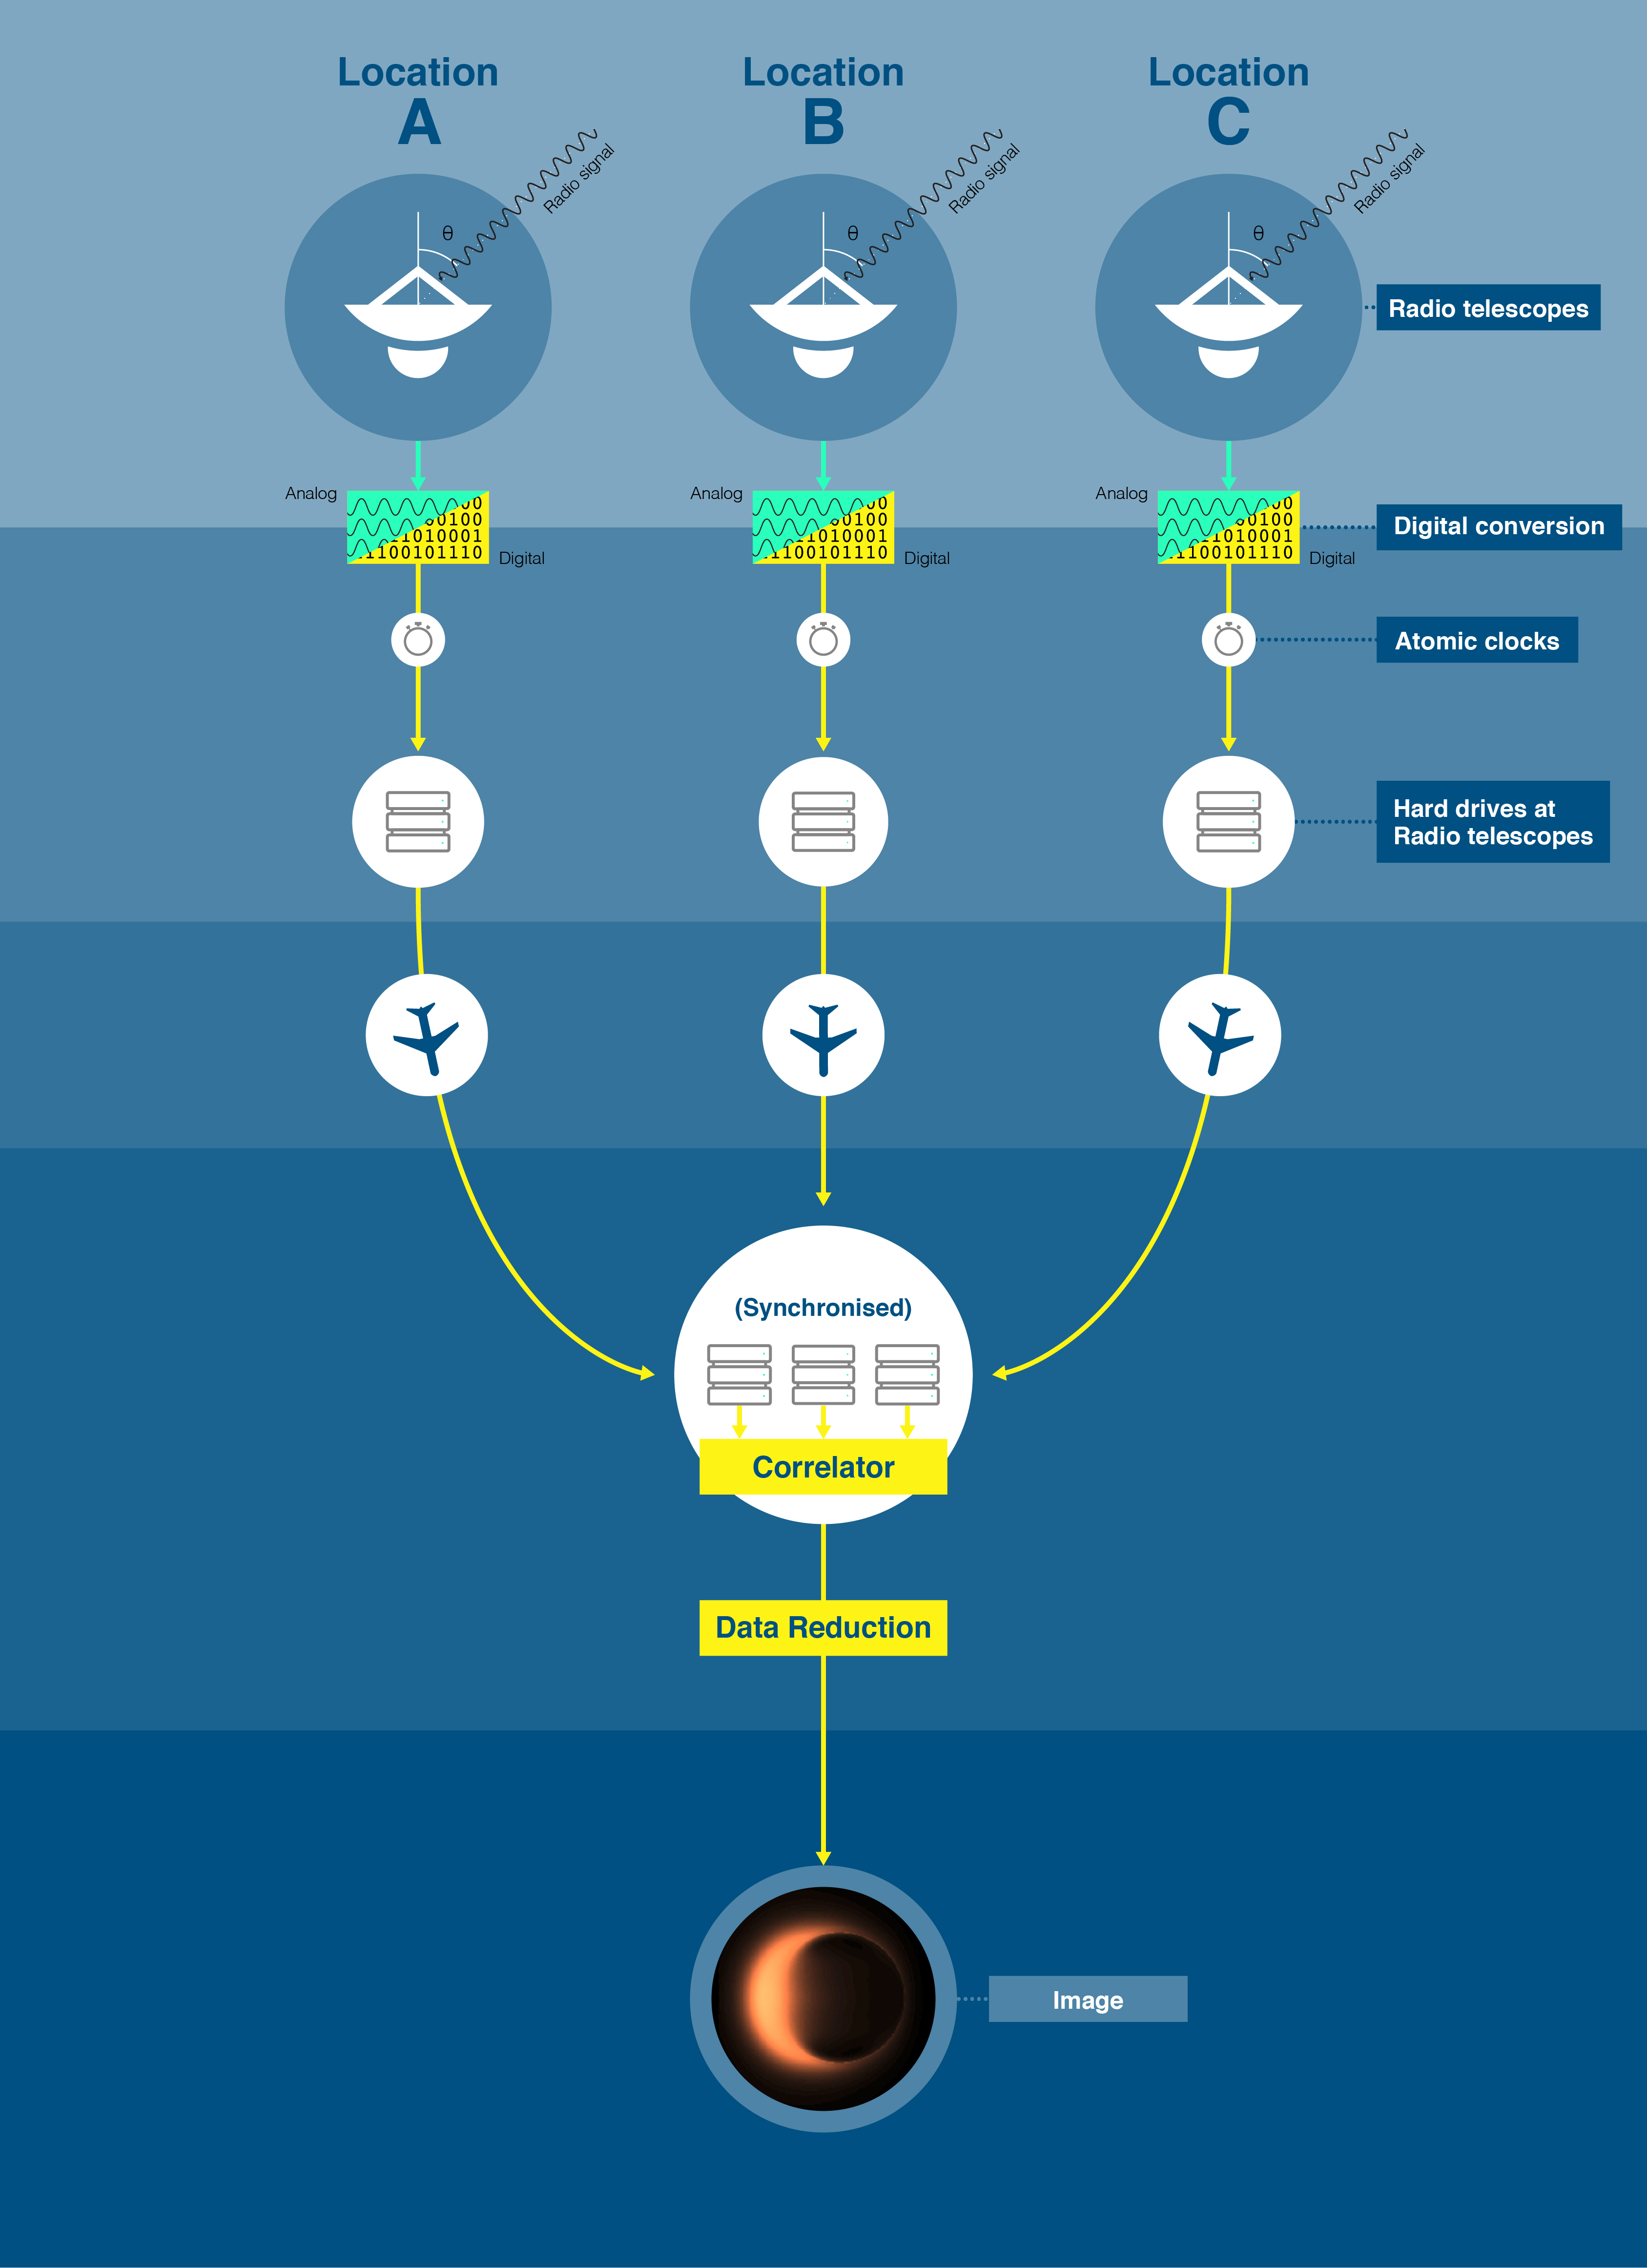

A schematic diagram of the VLBI mechanism

Each antenna, spread out over vast distances, has an extremely precise atomic clock. Analogue signals collected by the antenna are converted to digital signals and stored on hard drives together with the time signals provided by the atomic clock. The hard drives are then shipped to a central location to be synchronised. An astronomical observation image is obtained by processing the data gathered from multiple locations.

Credit: ALMA (ESO/NAOJ/NRAO), J.Pinto & N.Lira